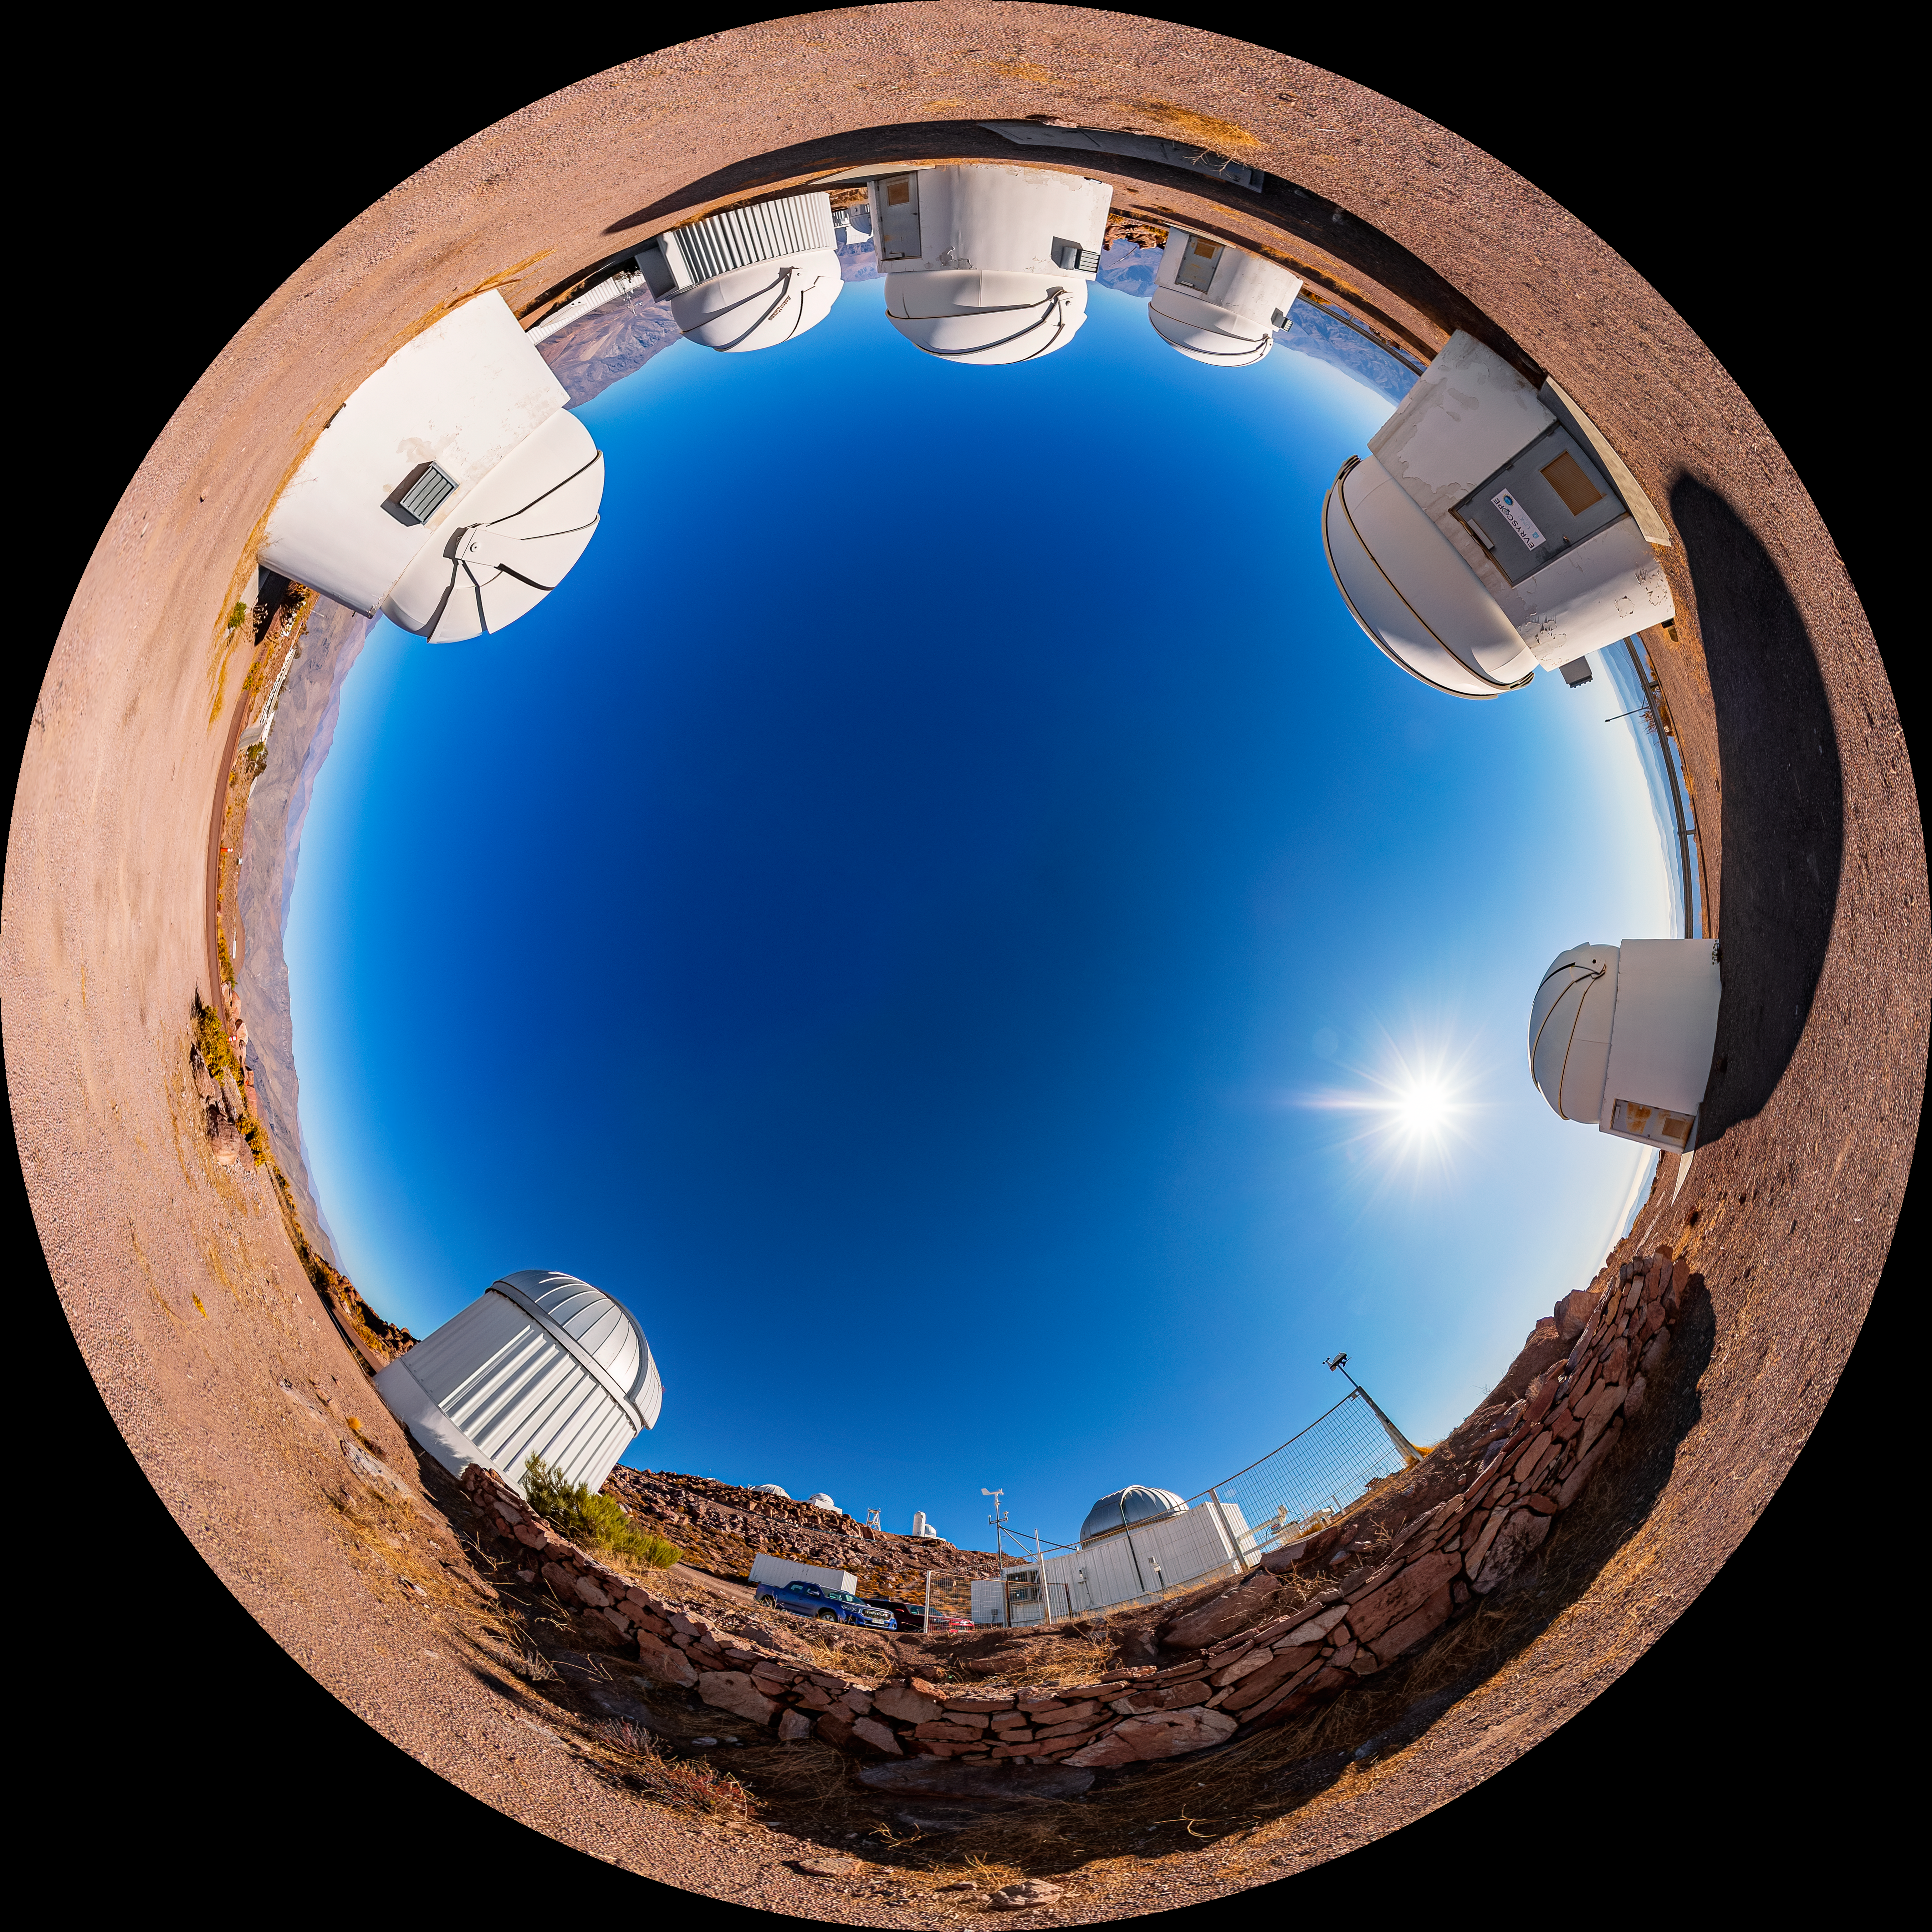

PROMPT Fulldome

A fulldome view of the Panchromatic Robotic Optical Monitoring and Polarimetry Telescopes (PROMPT) at Cerro Tololo Inter-American Observatory.

A 360 panorama version of this image can be viewed here.

Credit: CTIO/NOIRLab/NSF/AURA